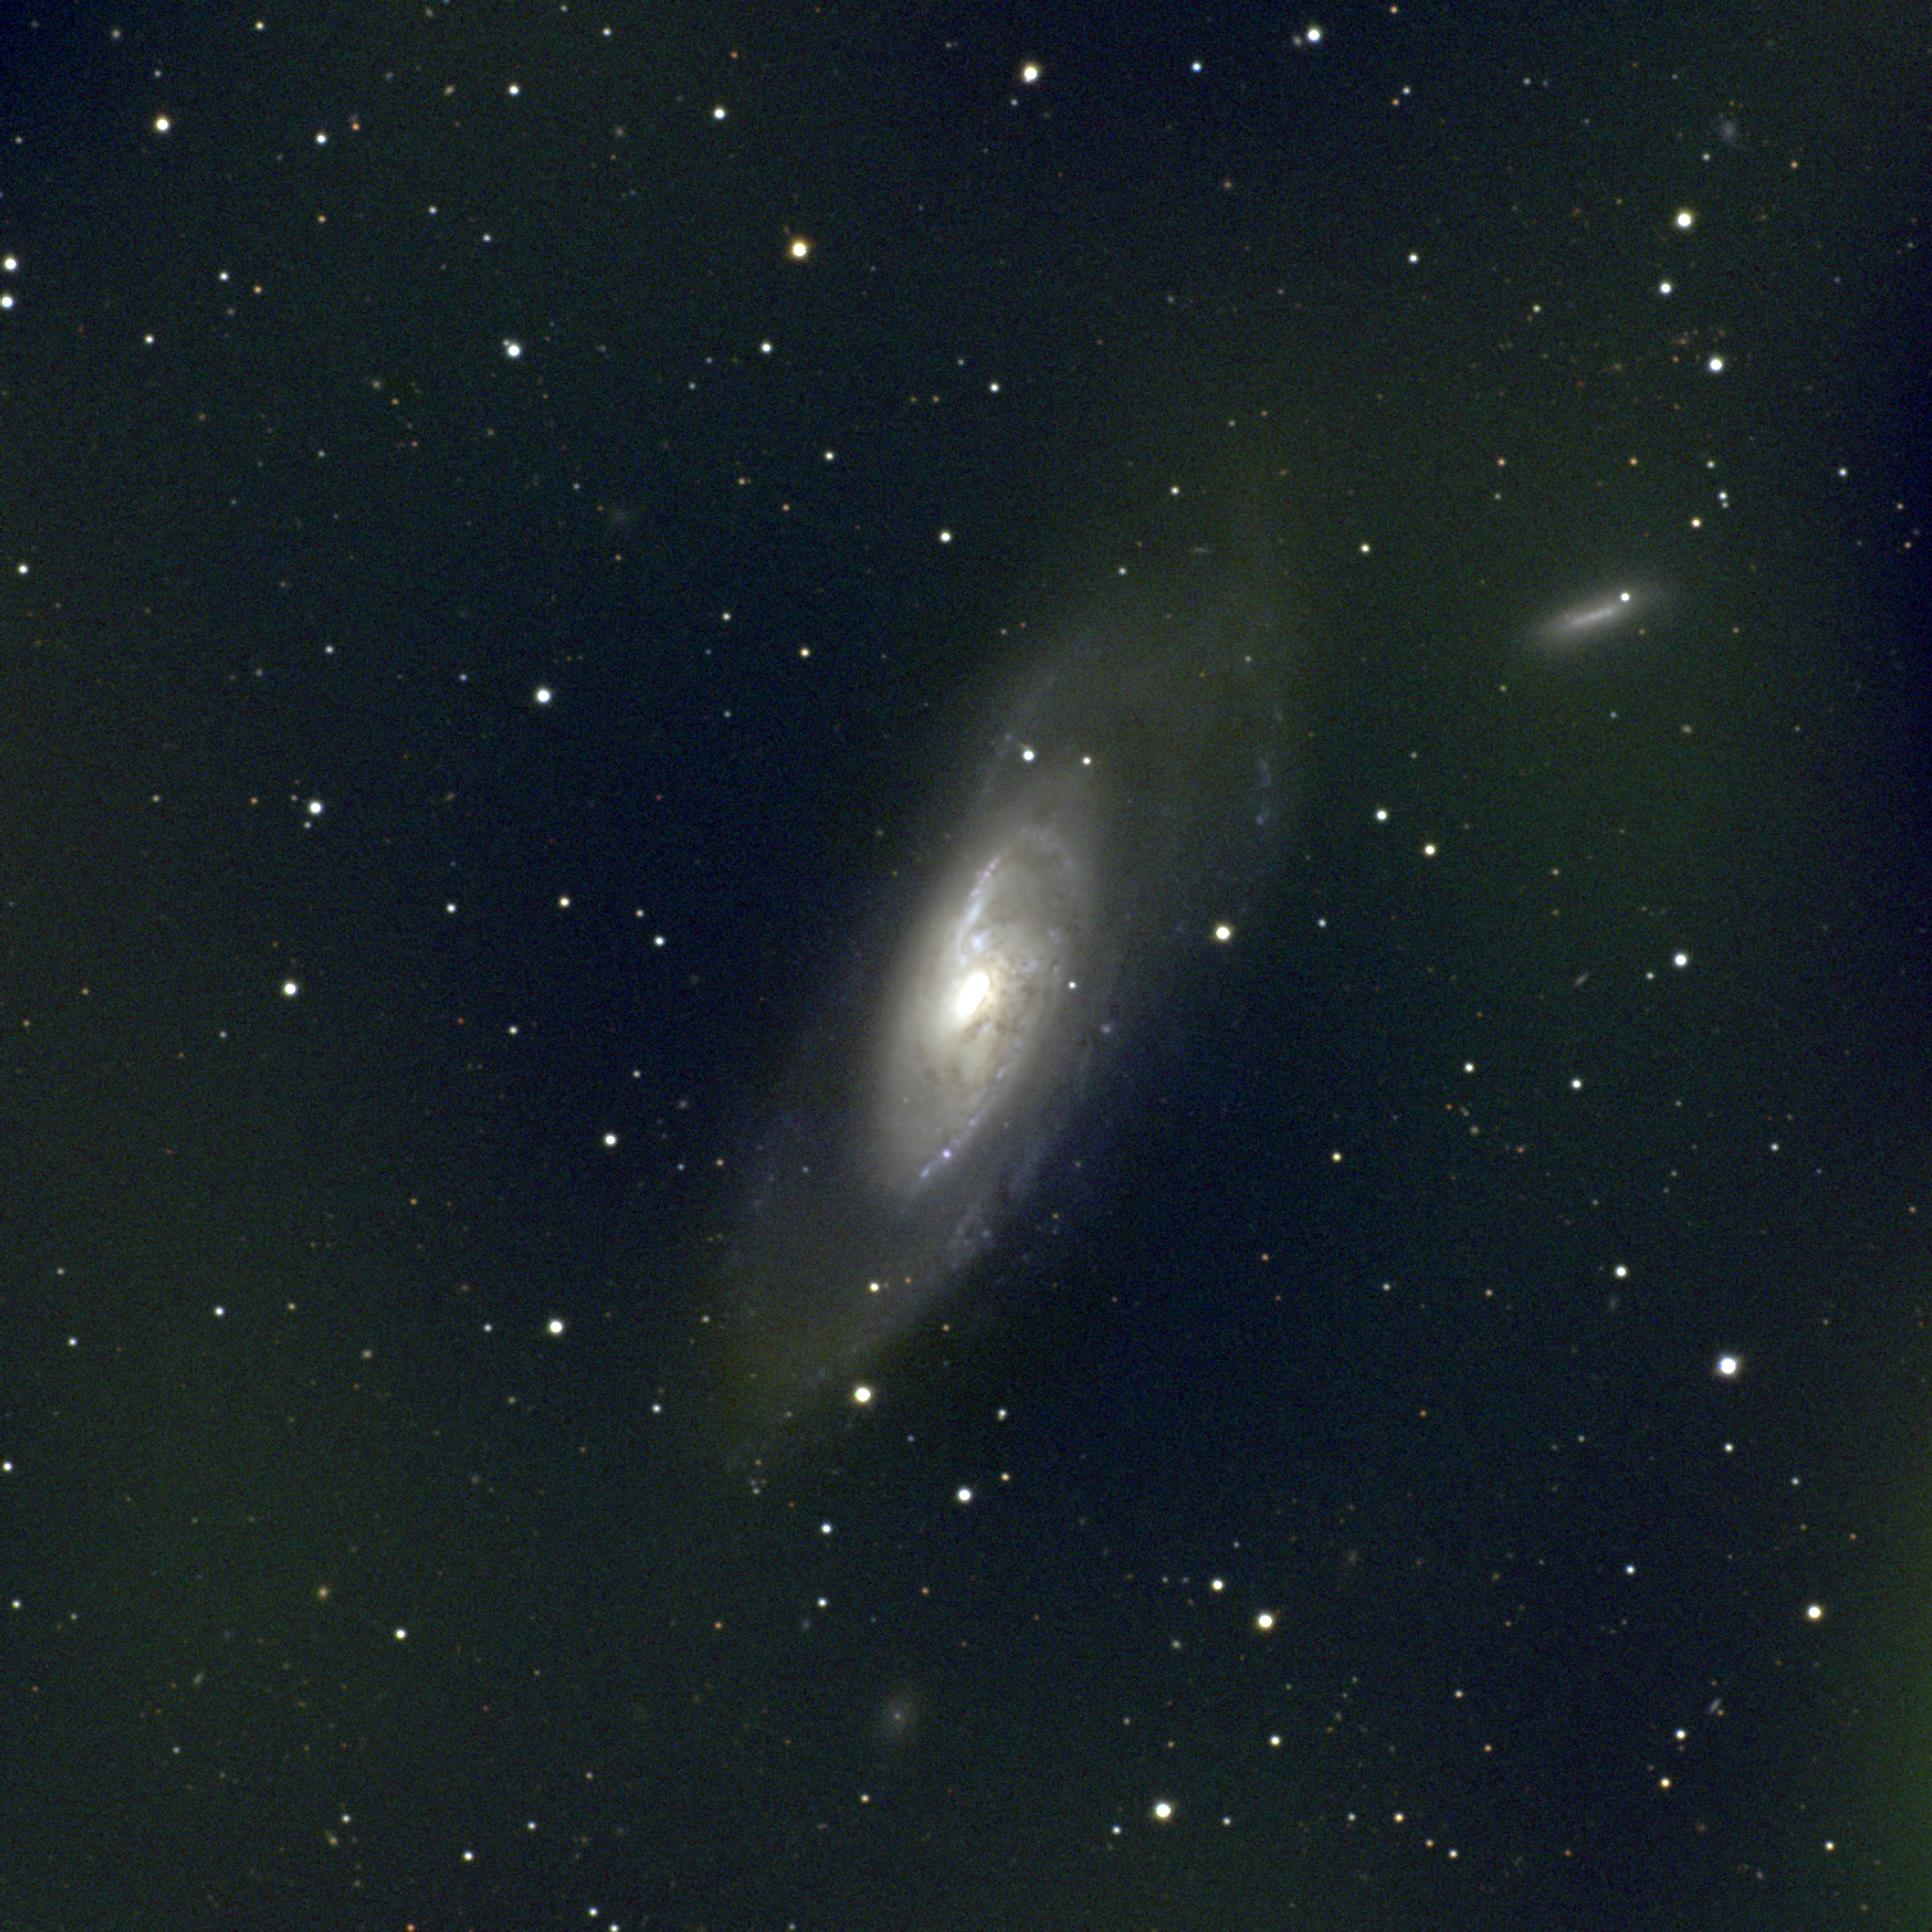

M106, NGC 4258

M106 is a type Sb spiral galaxy in the constellation Canes Venatici. More edge-on than not, at a similar inclination to M31, its prominent dust lanes trace spiral structure back almost to its nucleus. M106 is around 25 million light-years away and may be a member of a loose galaxy grouping which includes M108 and M109, although some have placed it in a different group. A somewhat peculiar spiral, sometimes considered to have hints of a bar, M106 is also a Seyfert galaxy, showing strong emission lines in spectra of its nucleus. This full color image was created from nine images taken in the BVR pass-bands at the Burrell Schmidt telescope of Case Western Reserve University's Warner and Swasey Observatory. The Burrell Schmidt is located on Kitt Peak, near Tucson, Arizona. The images were taken in June 1996 during the Research Experiences for Undergraduates (REU) program operated at the Kitt Peak National Observatory and supported by the National Science Foundation. North is at the top with east to the left.

Credit: N.A.Sharp, REU program/NOIRLab/NSF/AURA/